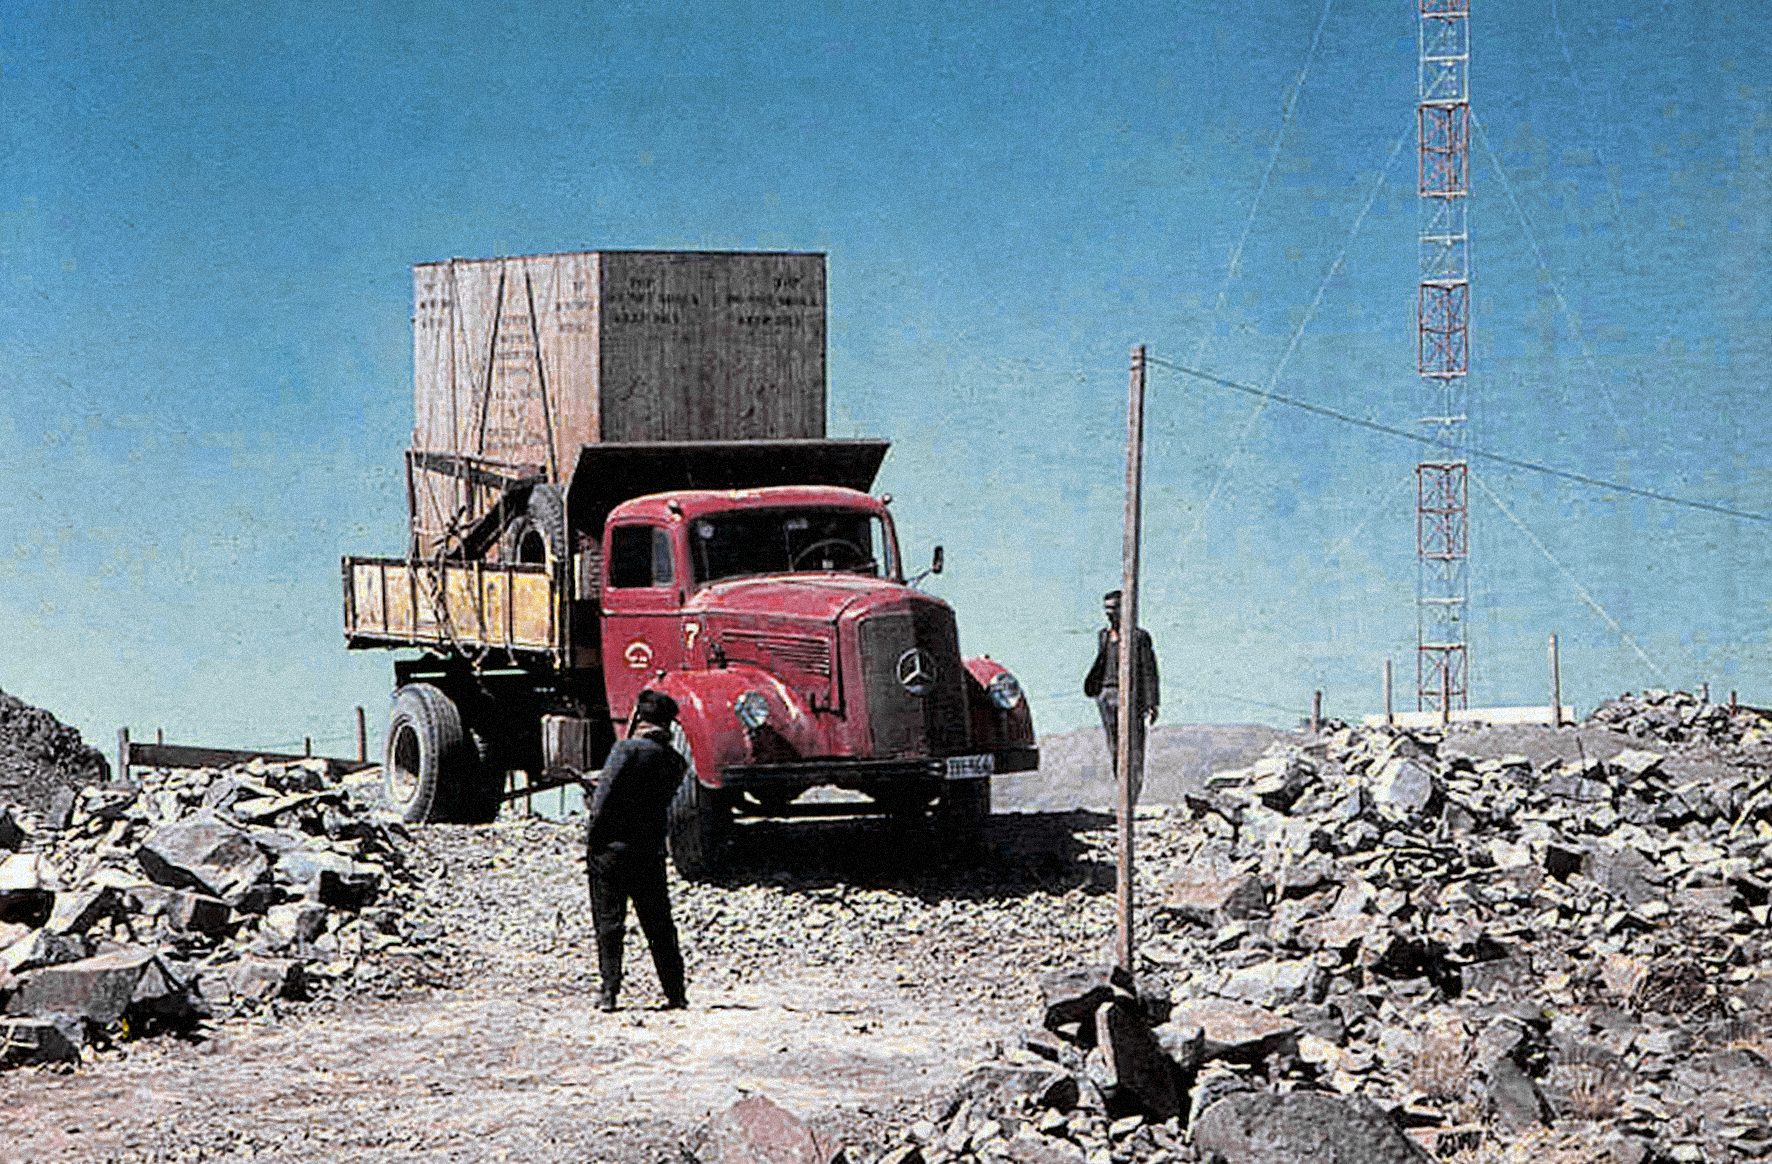

The arrival of the ESO 1-metre telescope

Photo of the arrival of the ESO 1-metre telescope at the new La Silla Observatory in Chile in the late 1960’s. The La Silla Observatory has since become one of the premier ground-based observatories in the world.

Credit: ESO/J.Doornenbal